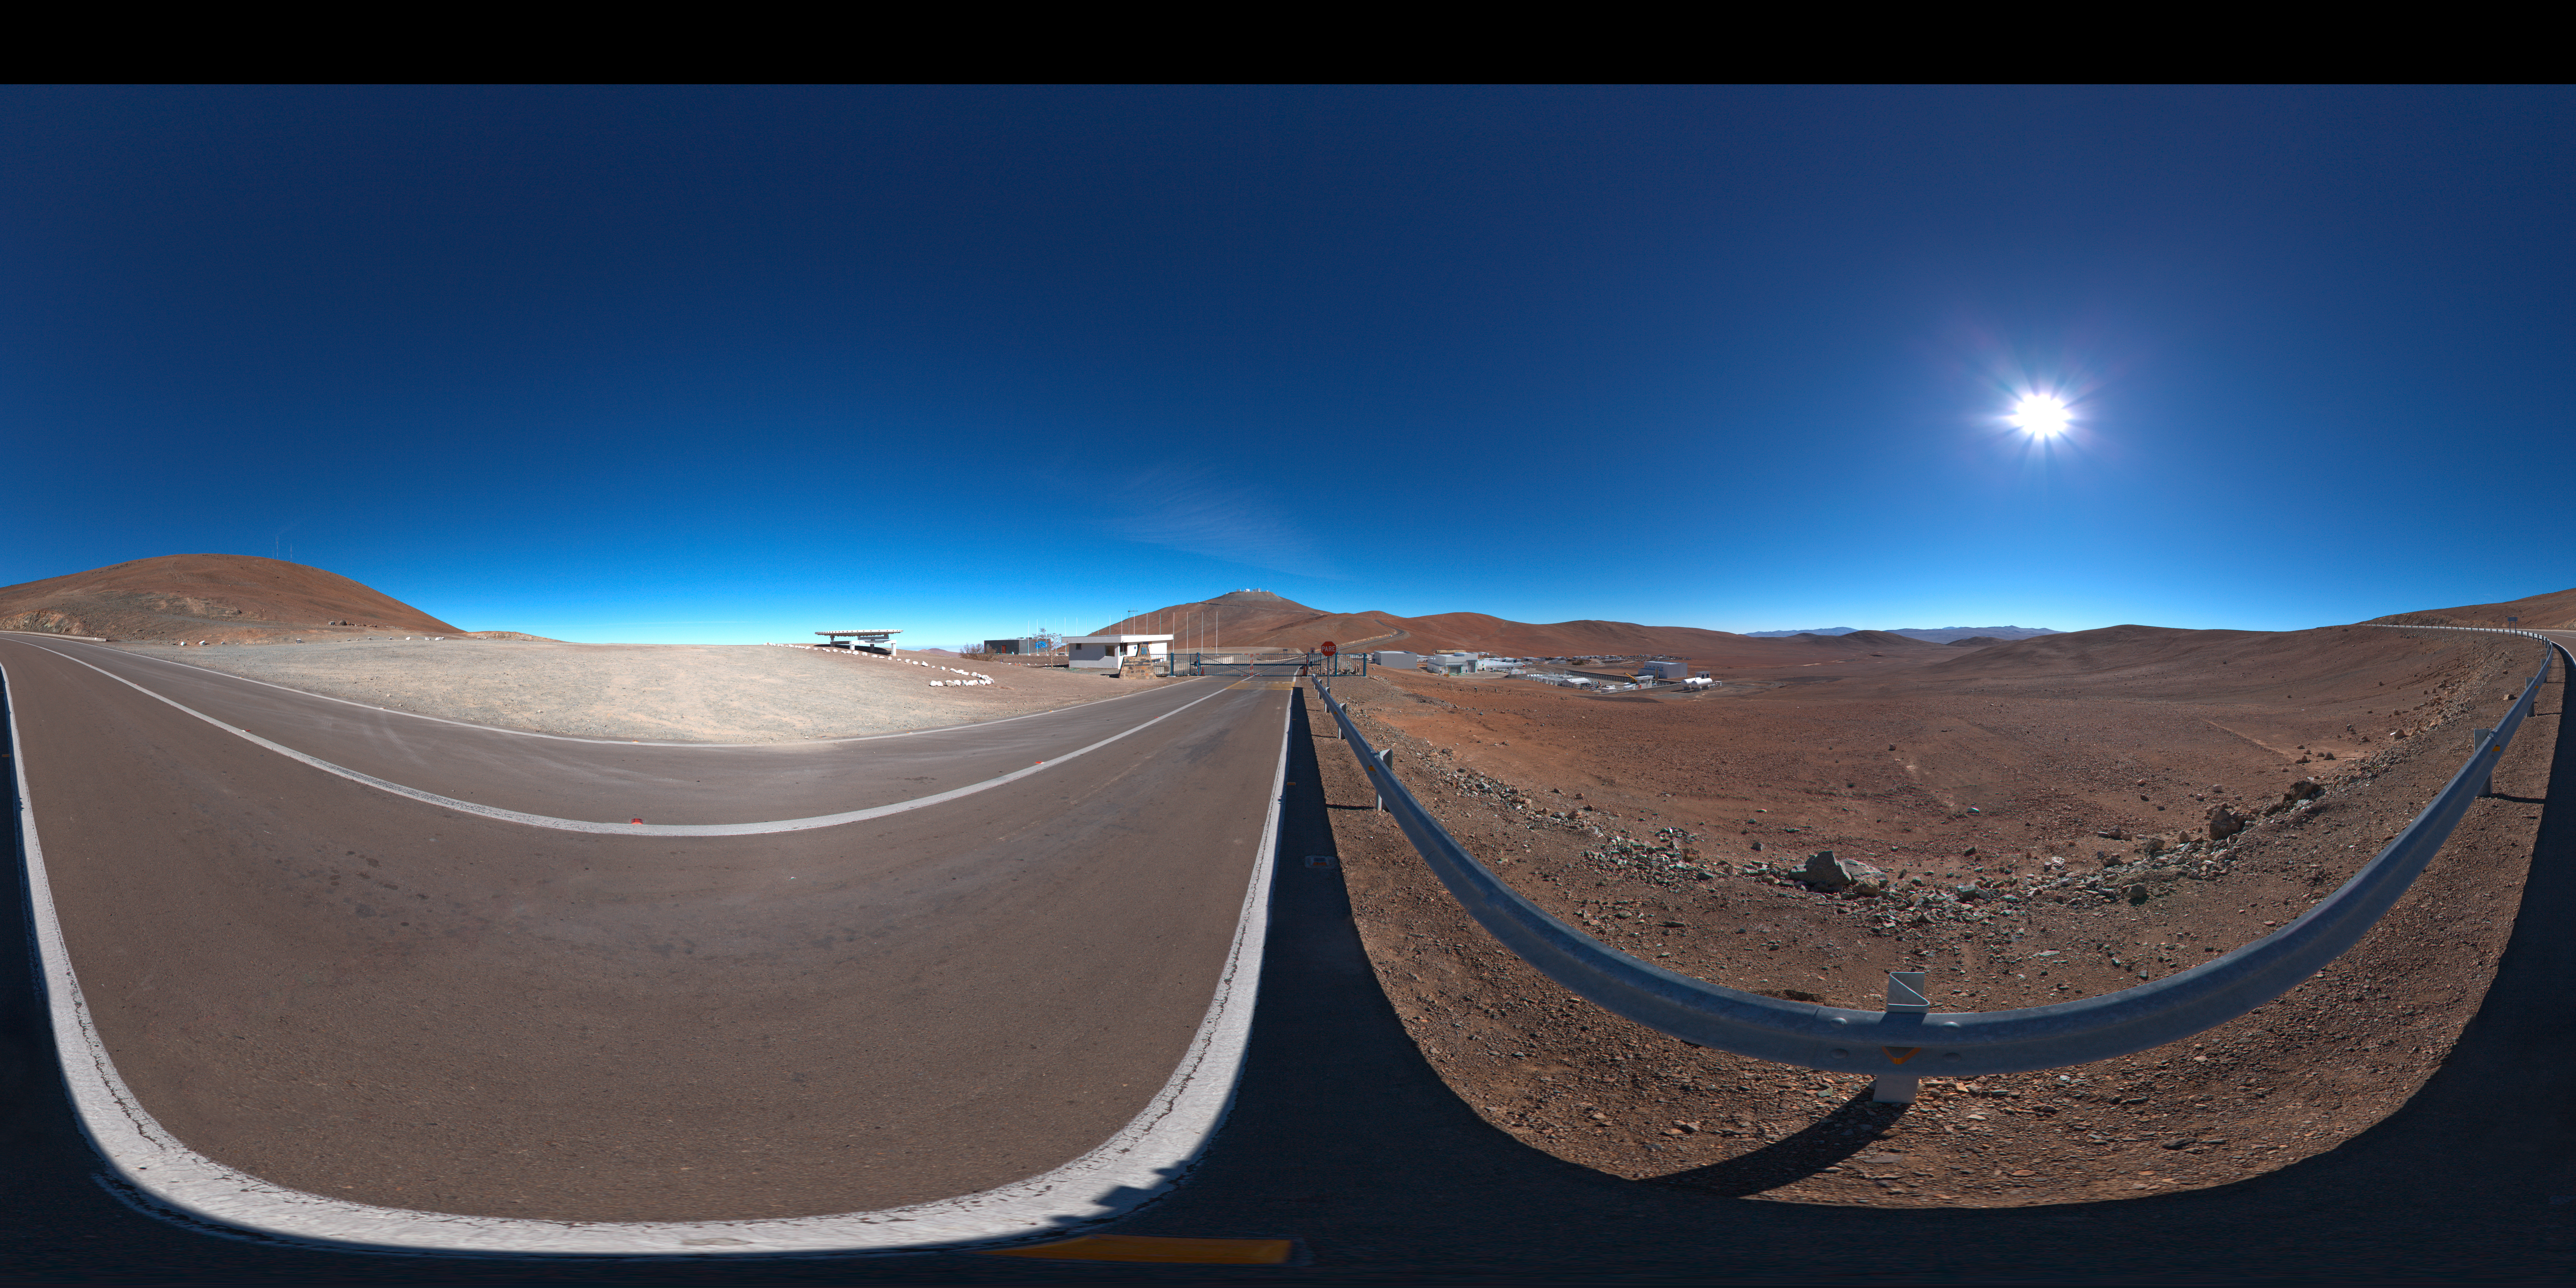

Panorama at the entrance of Paranal

A 360 degree panorama of the view at the entrance of Paranal Observatory.

Credit: ESO